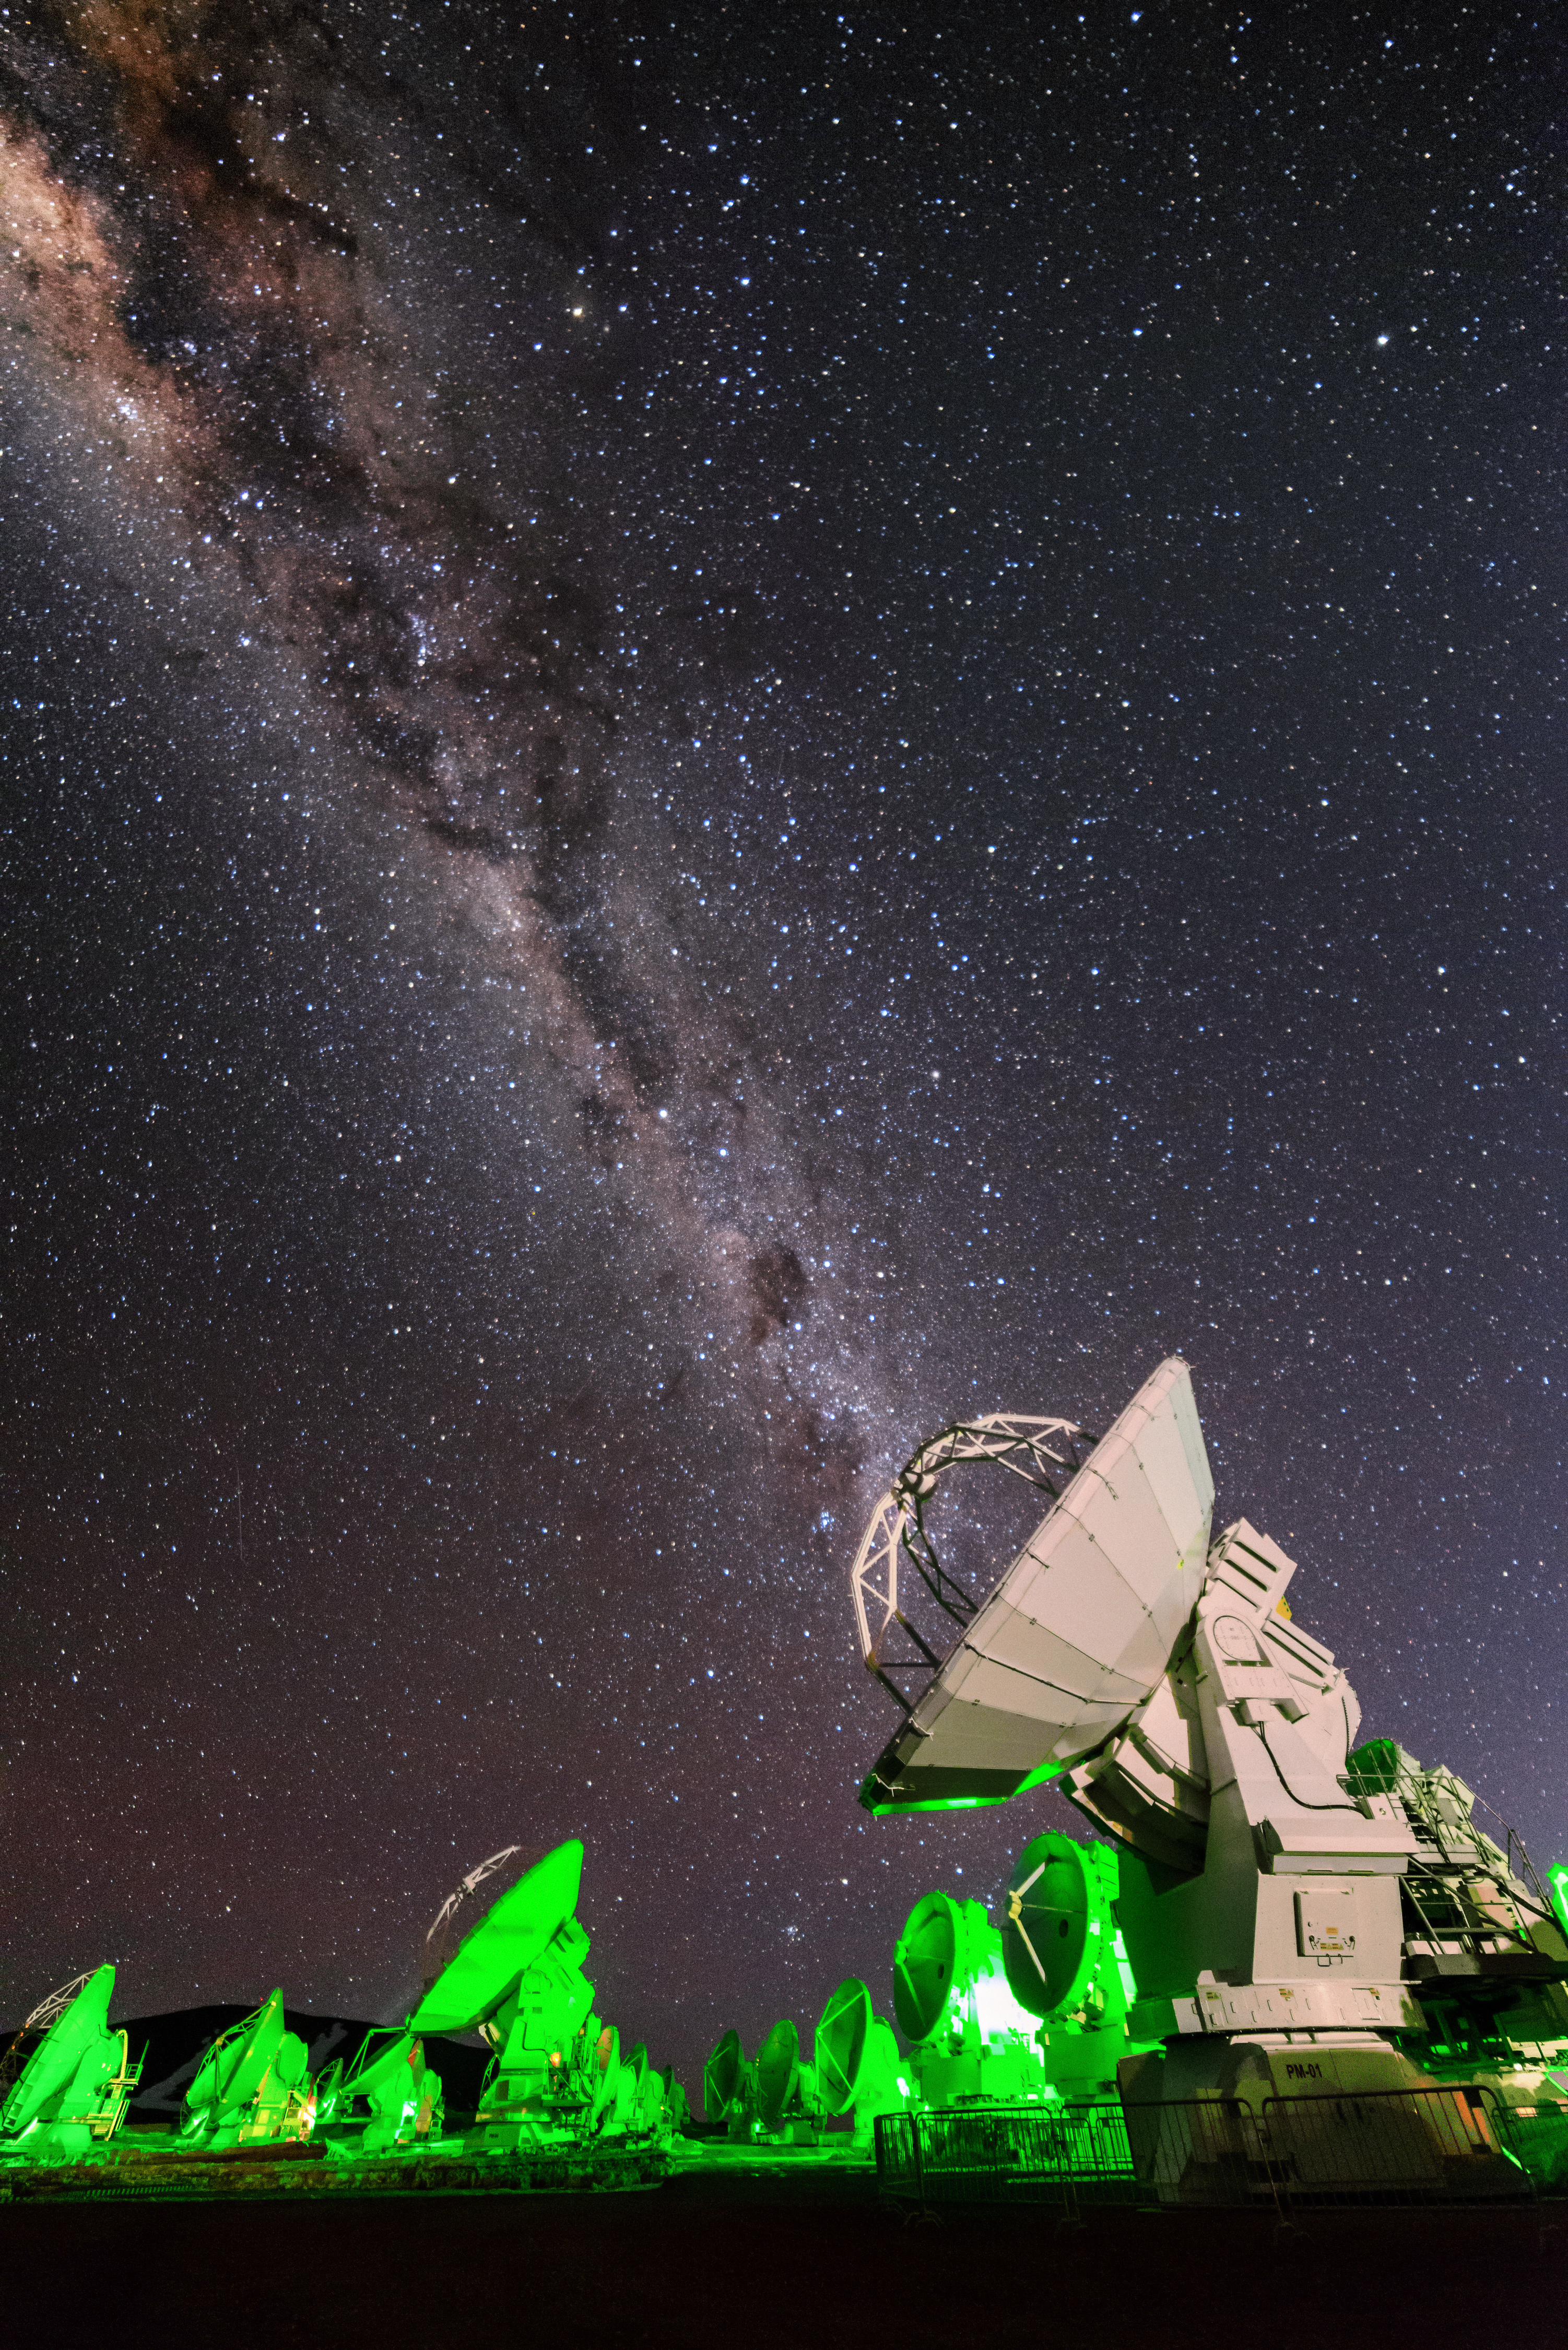

ALMA emits the Milky Way

A trick of perspective allows the band of the Milky Way to issue from the dish of one of ALMA's antennas.

Credit: J. Busqué/ESO